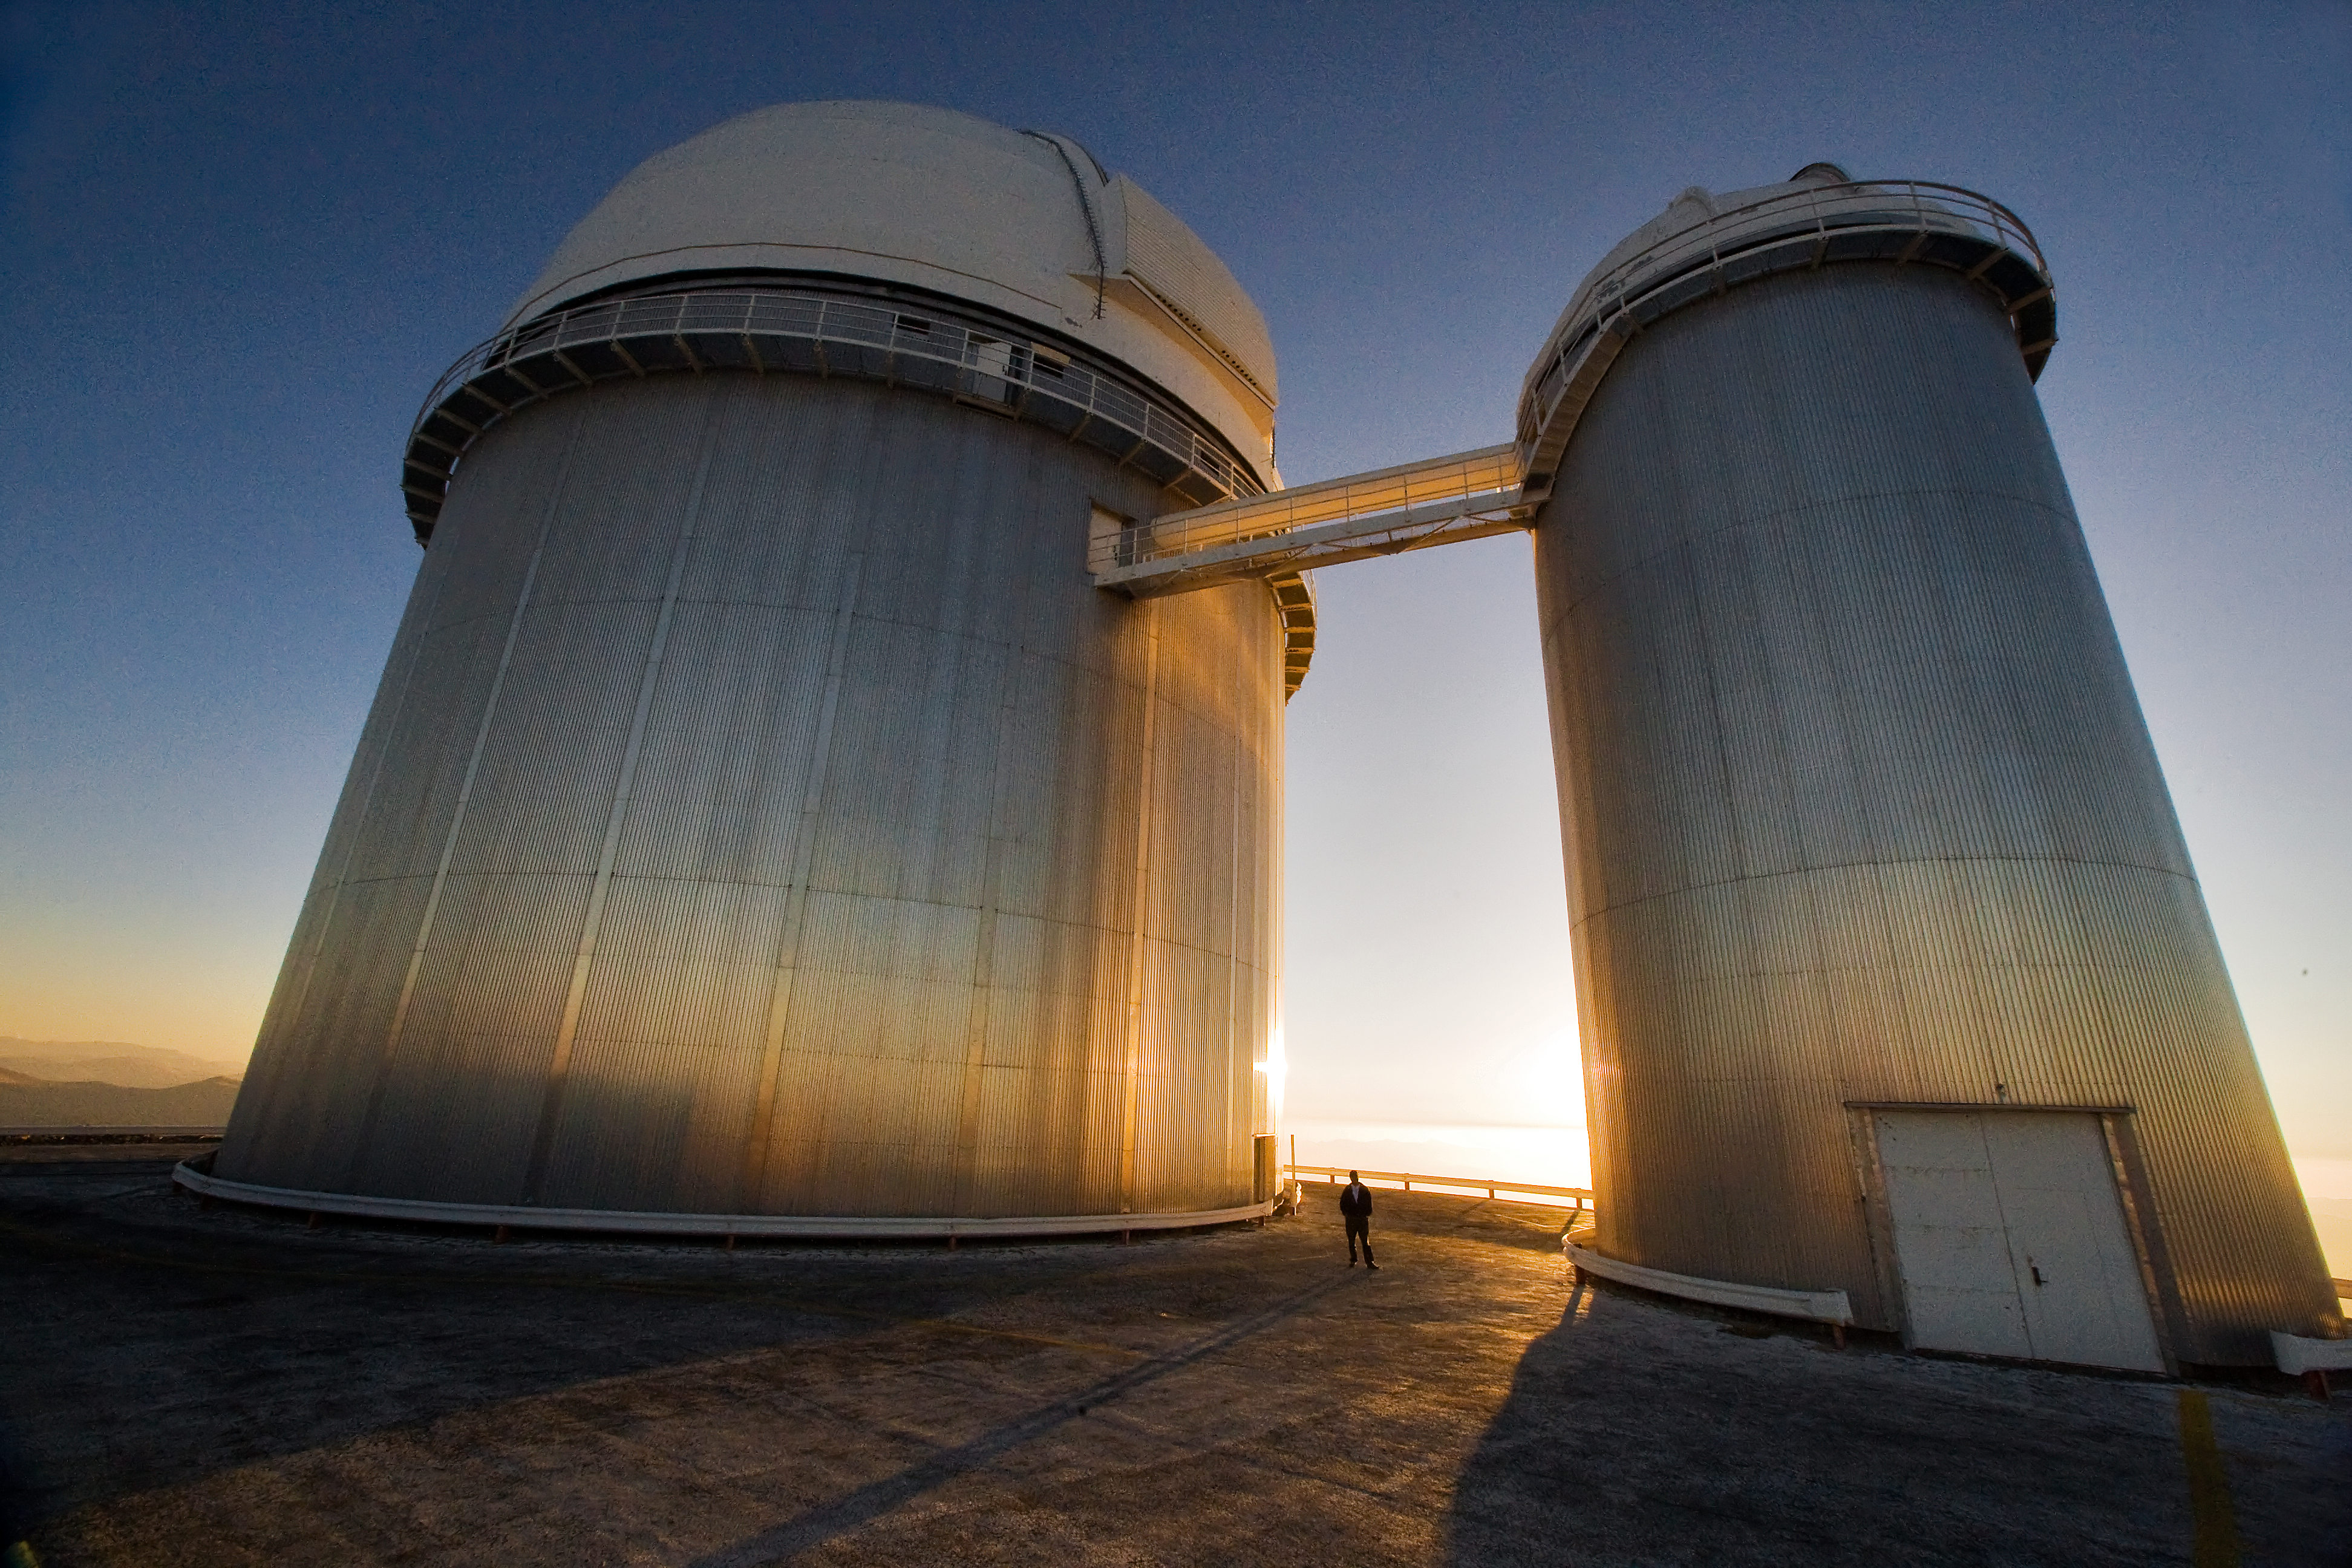

The ESO 3.6-metre telescope at La Silla

The ESO 3.6-metre telescope at ESO's La Silla observatory. La Silla, in the southern part of the Atacama desert of Chile was ESO's first observation site. The site is set 2400 metres above sea level, providing excellent observing conditions. ESO operates the 3.6-metre telescope, the New Technology Telescope (NTT), and the MPG/ESO2.2-metre telescope at La Silla. La Silla also hosts national telescopes, such as the Swiss 1.2-metre Leonhard Euler Telescope and the Danish 1.54-metre telescope. Read more about La Silla on its dedicated page.

Credit: Iztok Bončina/ESO